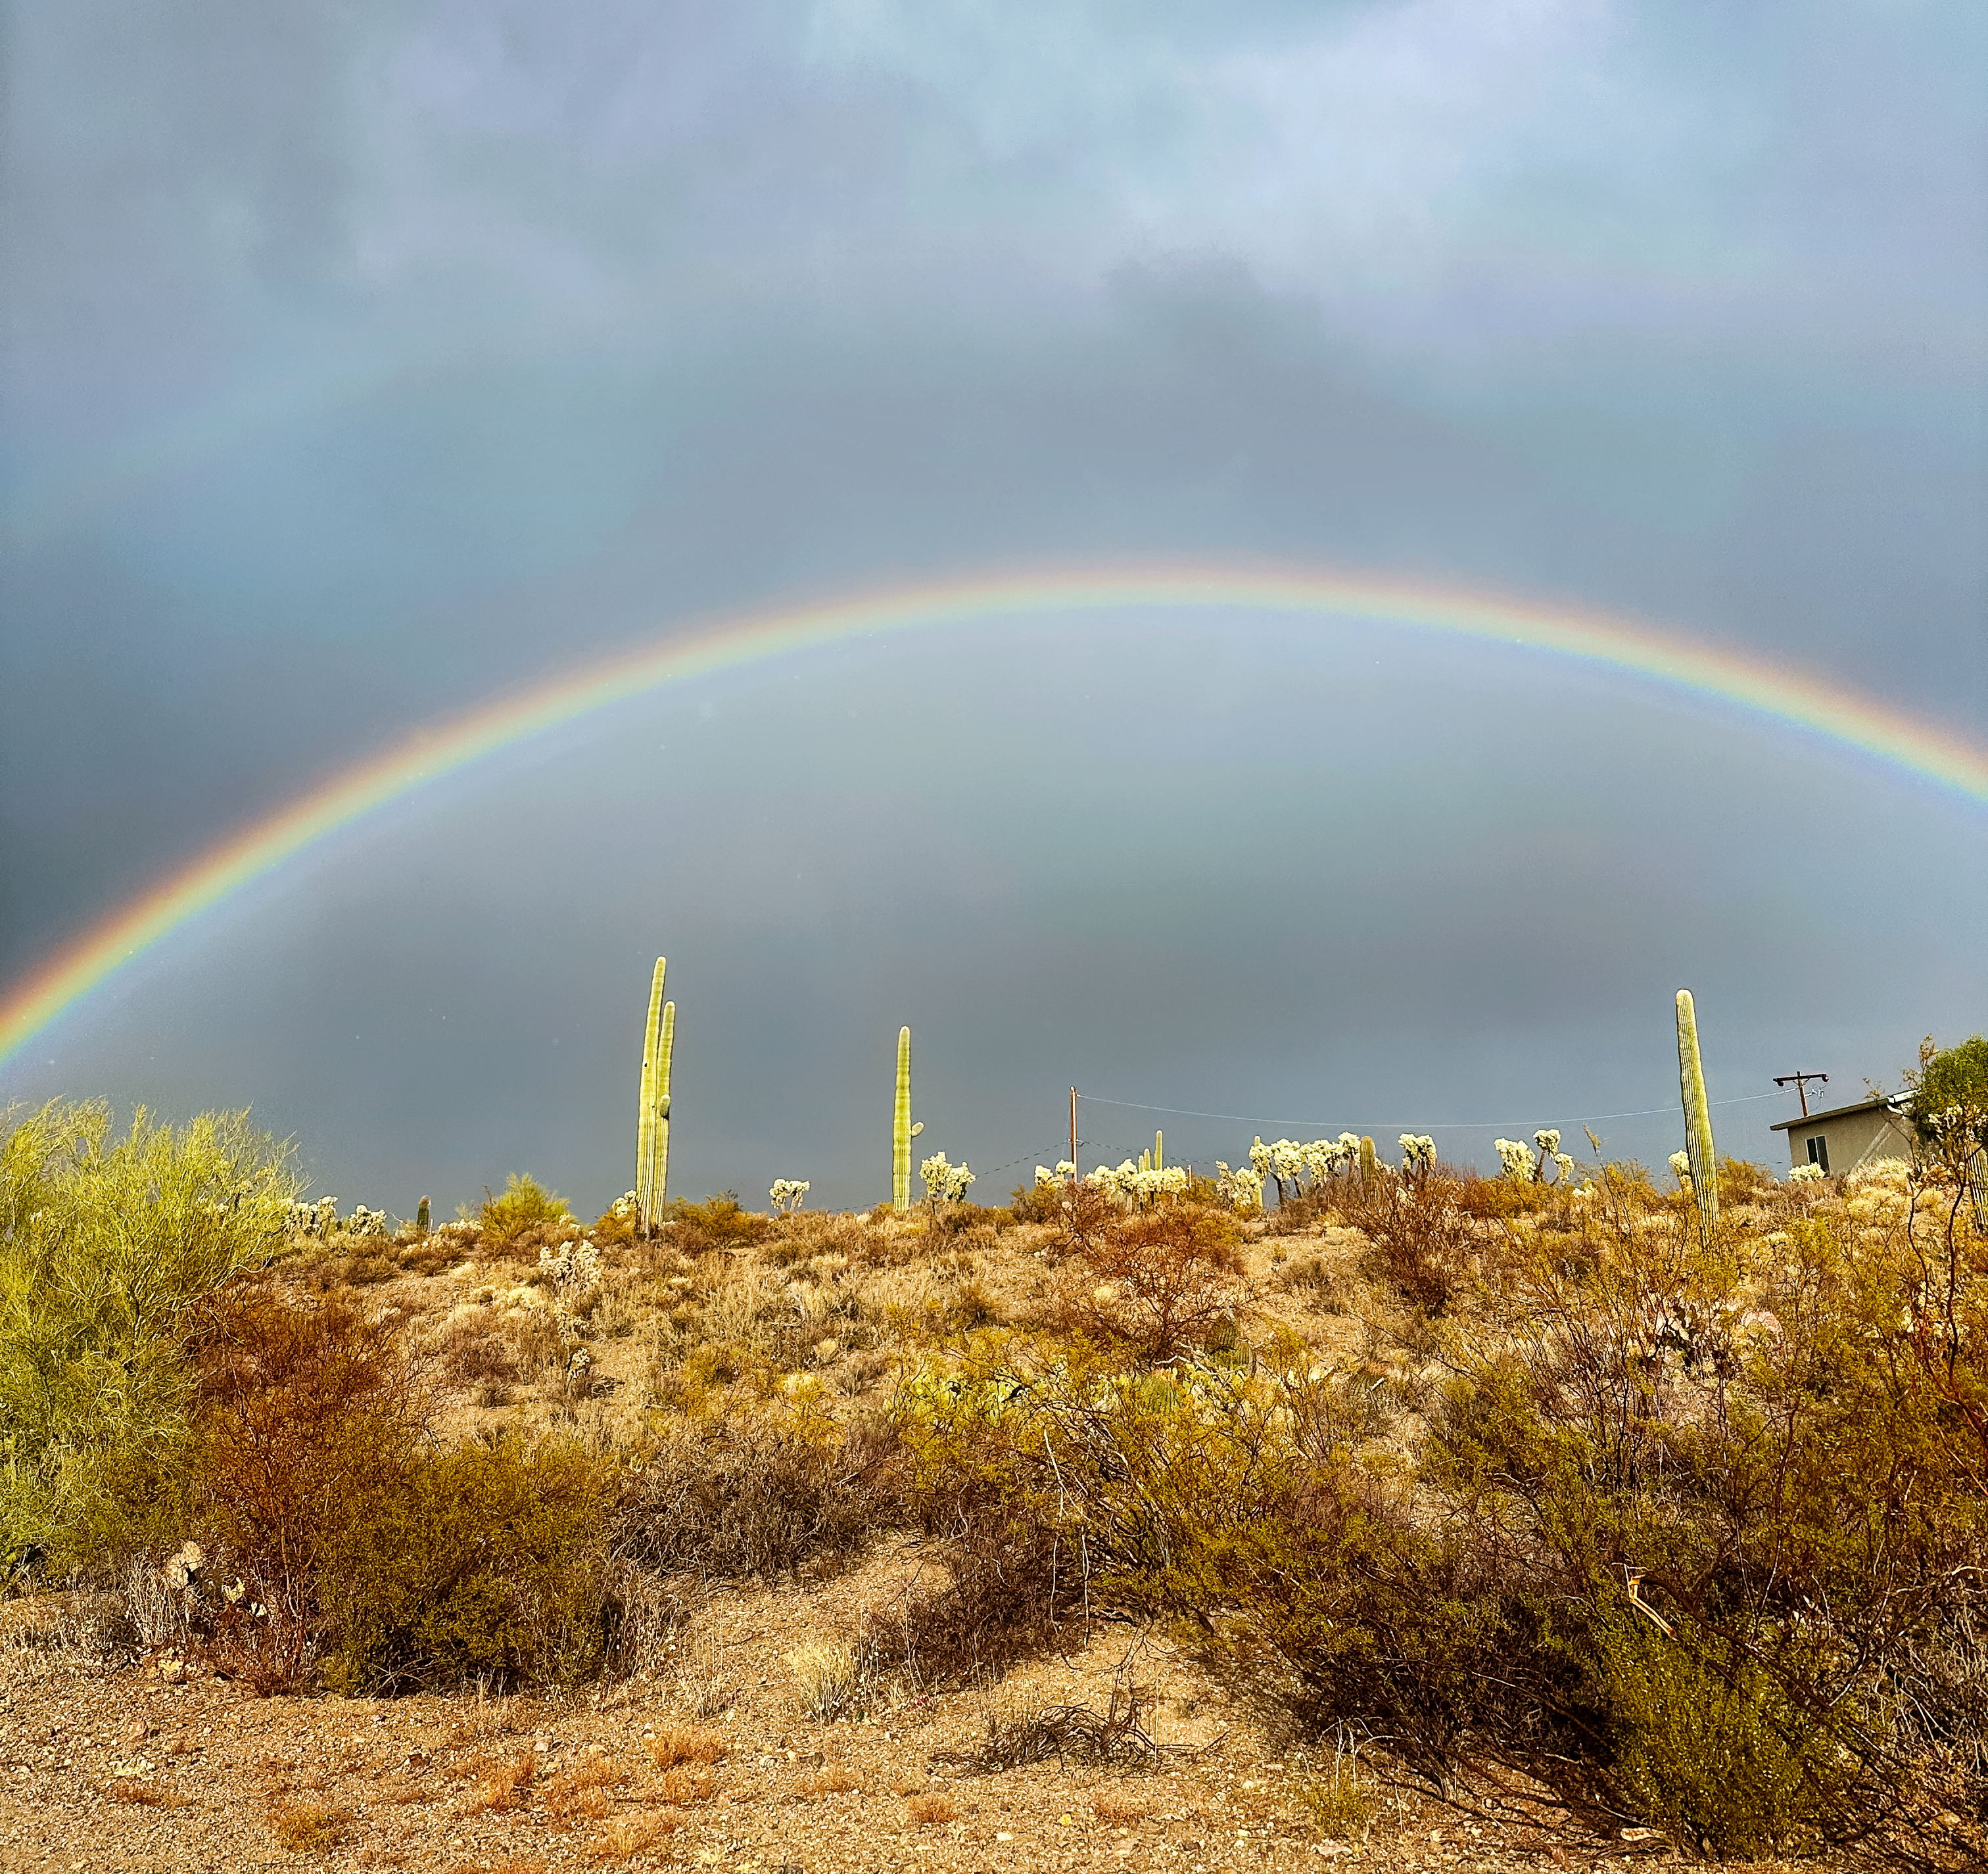

Desert Rainbow

A rainbow arcs over some desert scrub and saguaro cactuses in Tucson, Arizona.

Credit: NOIRLab/NSF/AURA/H. Kim